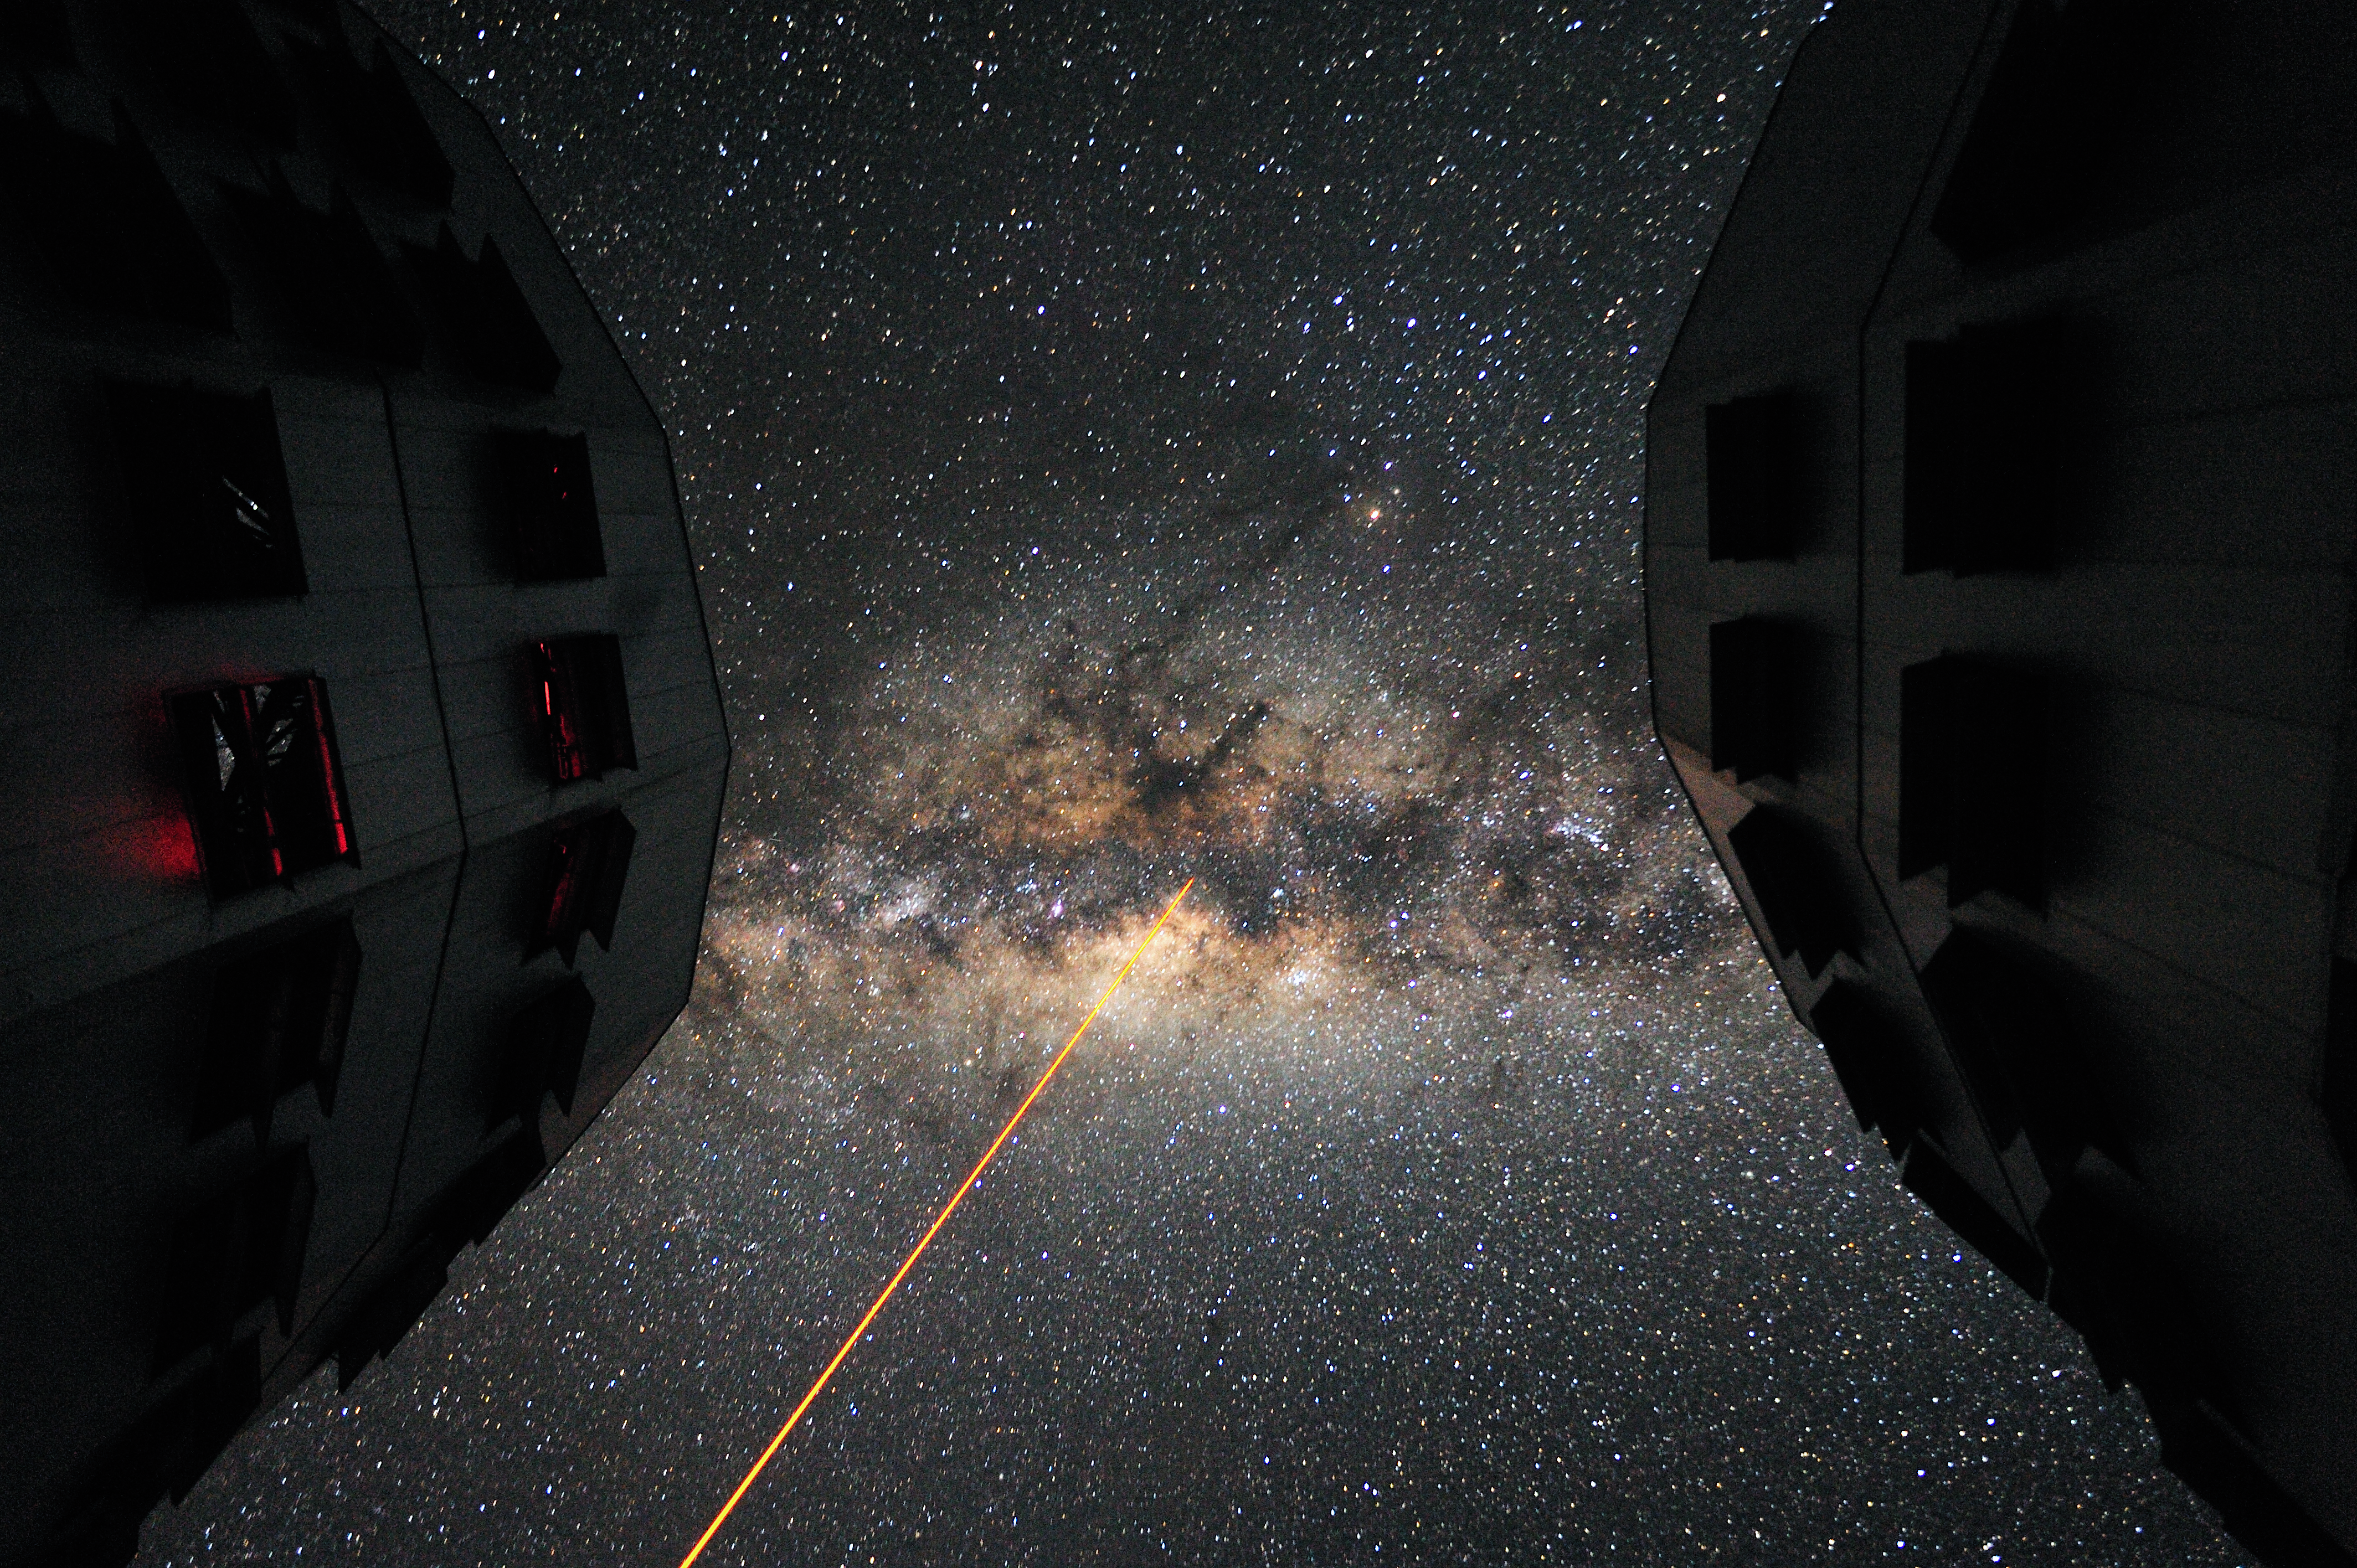

Galactic bridge between Kueyen and Melipal

The Yepun telescope — the VLT’s fourth 8.2-metre giant Unit Telescope — points a powerful laser towards the centre of the Milky Way, which appears like a galactic bridge between the domes of two of the VLT's other Unit Telescopes — Kueyen and Melipal. The Laser Guide Star is part of the VLT’s Adaptive Optics system. By correcting images for atmospheric turbulence, this technique allows astronomers to get images almost as sharp as if the telescope were in space.

Credit: G. Hüdepohl/ESO (www.atacamaphoto.com)